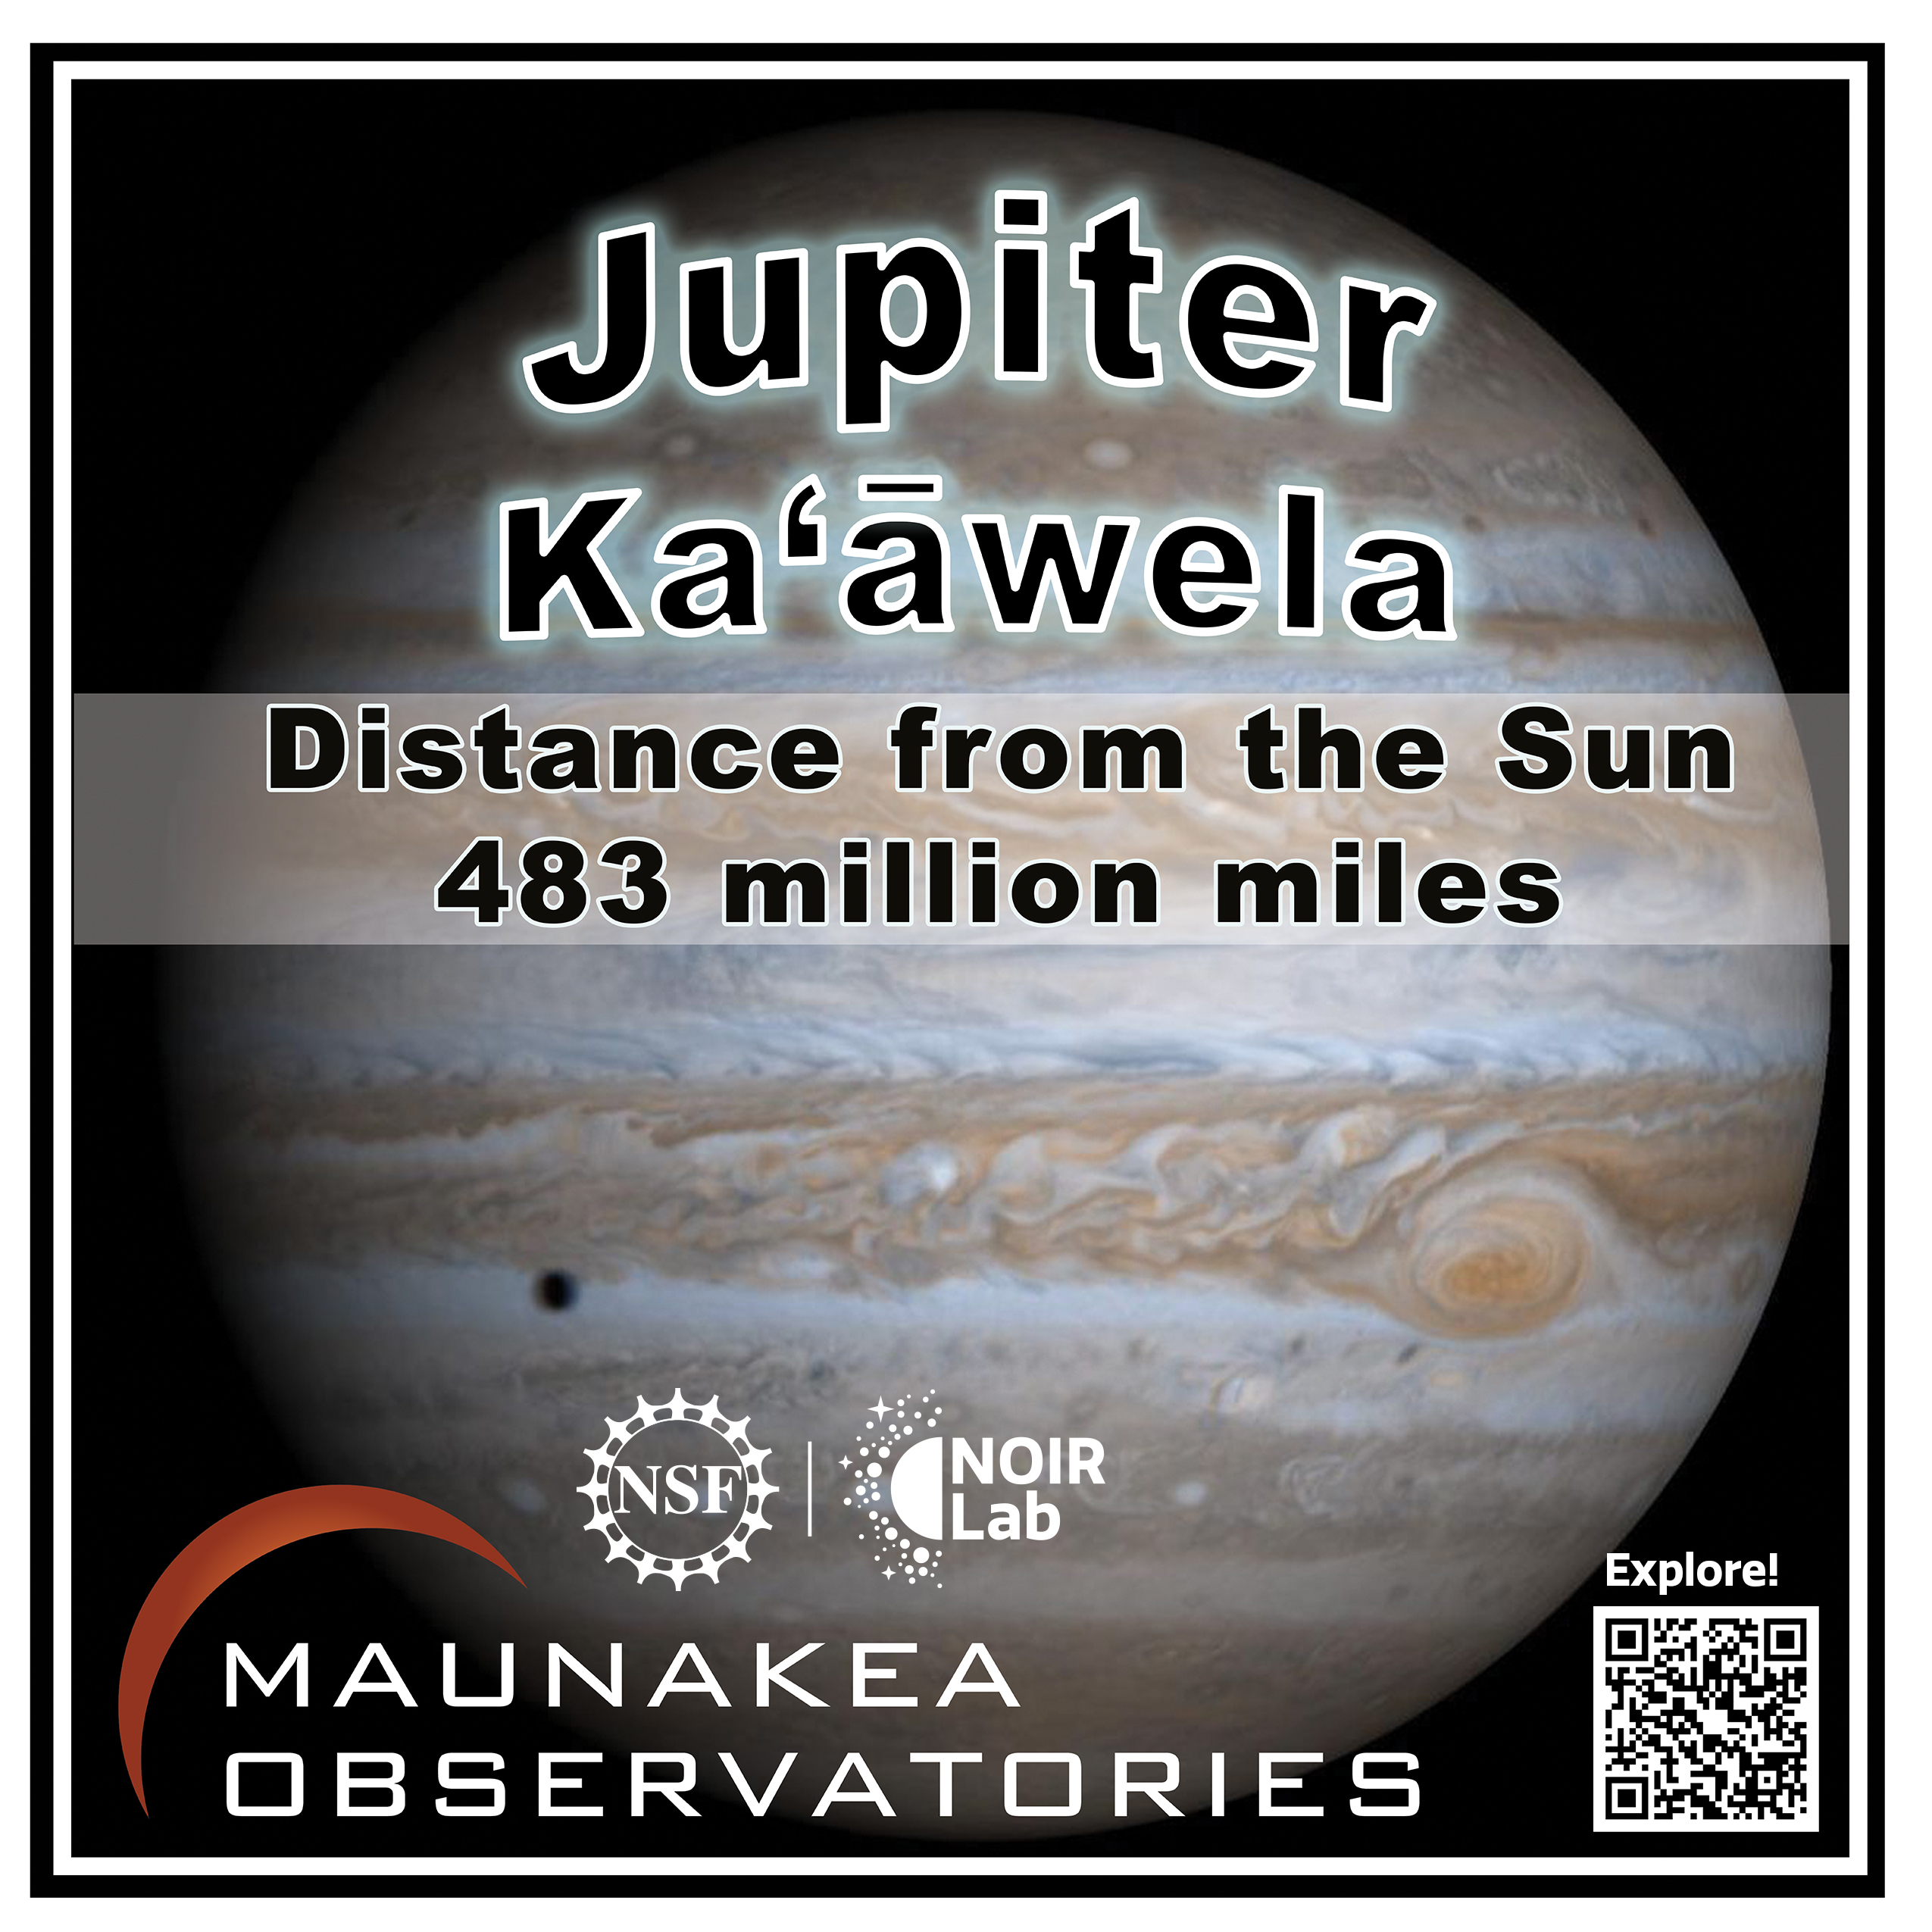

Solar System Walk Decal - Jupiter

Credit: Maunakea Astronomy Outreach Committee